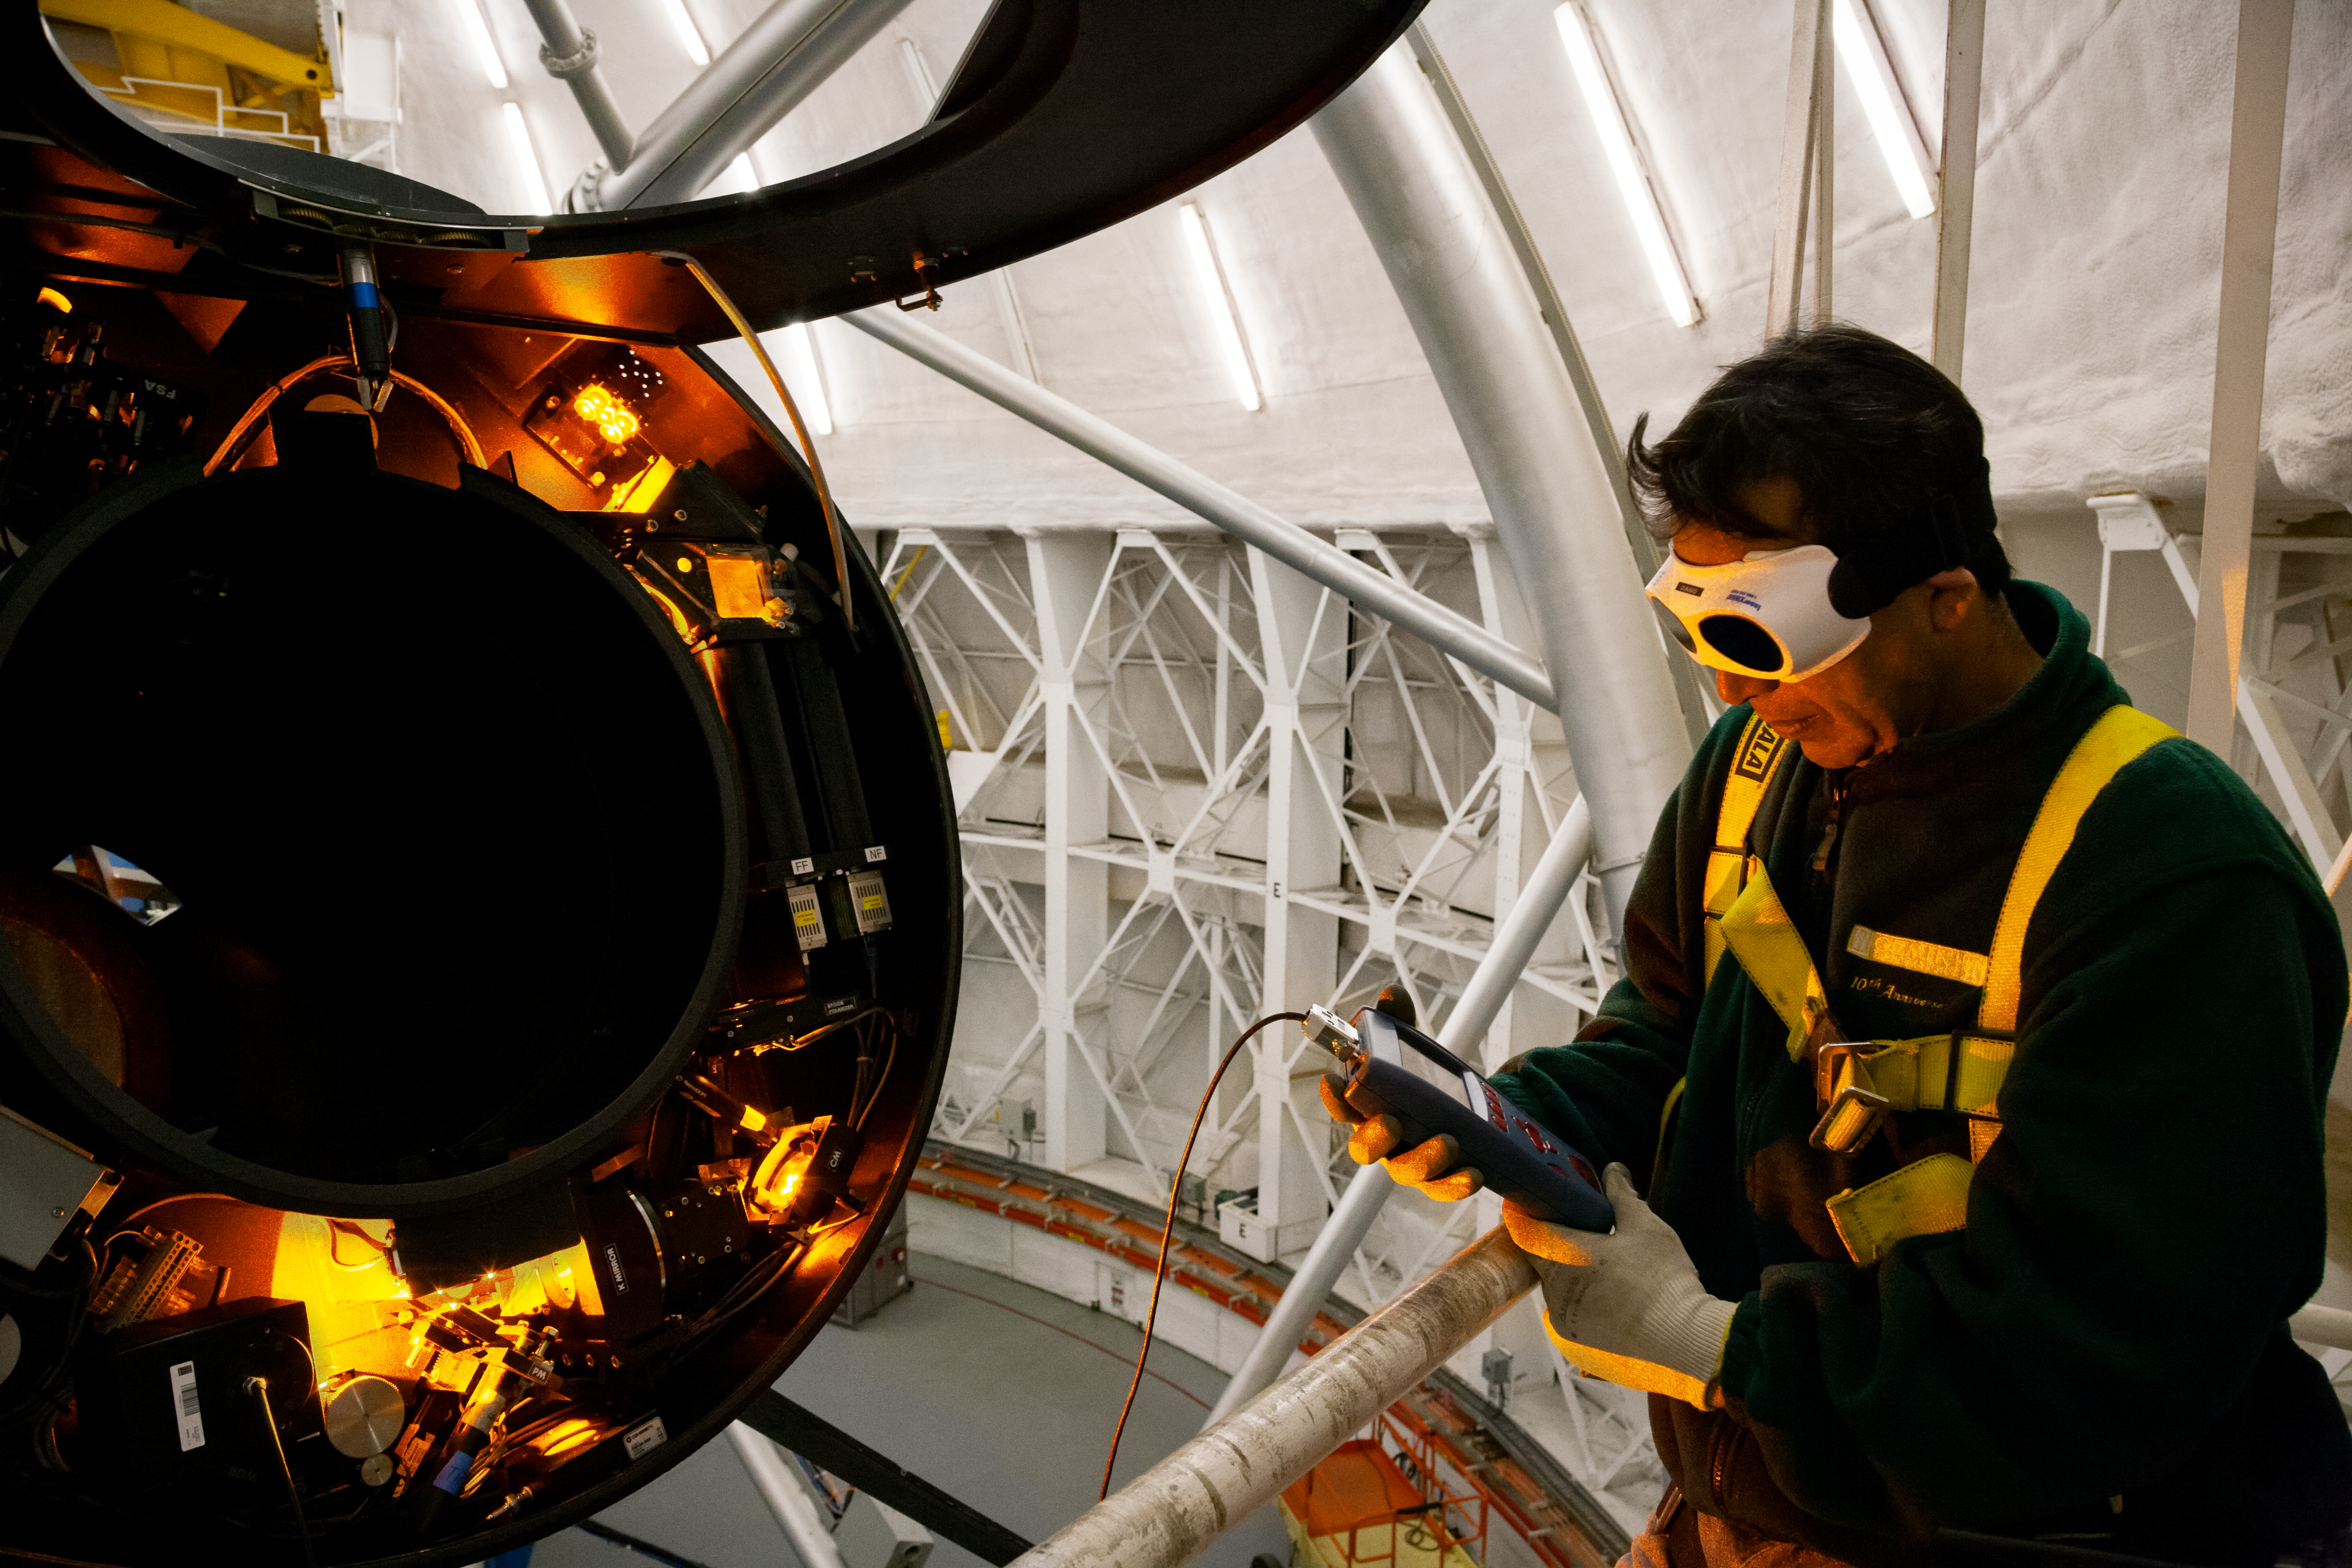

Laser testing

Optics Technician Claudio Araya is checking the power of the Laser of the Gemini Multi-Conjugate Adaptive Optics System, in the BTO Optical Bench (BTOOB) at the top of the telescope of Gemini South in Chile.

Credit: International Gemini Observatory/NOIRLab/NSF/AURA/Manuel Paredes